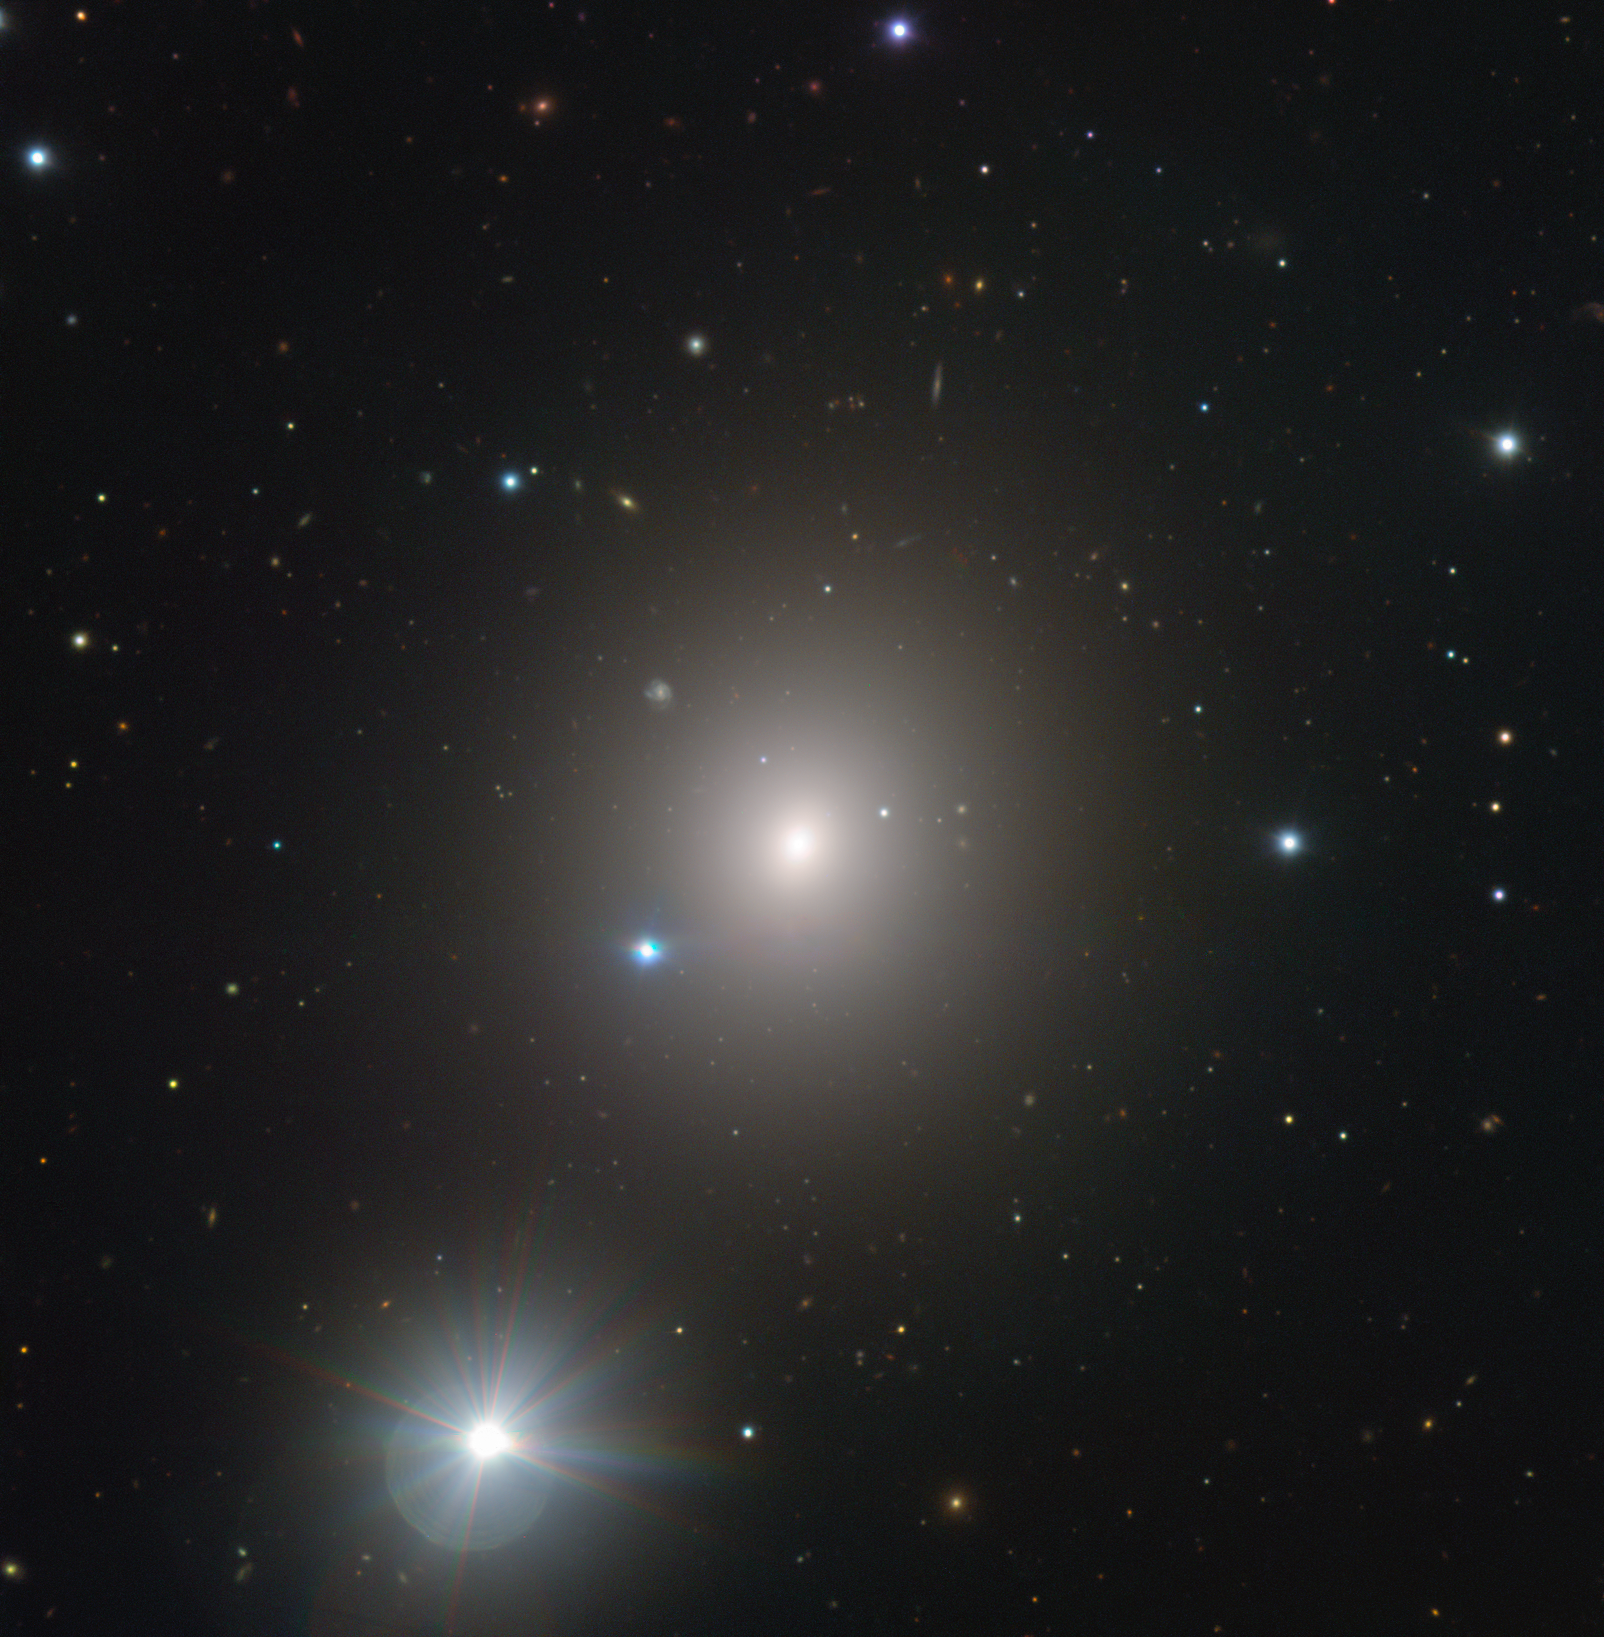

Falling in Fornax

This strikingly simple and serene view of NGC 1404 — a giant elliptical galaxy located 62 million light-years away in the constellation of Fornax (The Furnace) — hides the galaxy’s cruel reality.

NGC 1404 is one of the galaxies comprising the massive Fornax Cluster — and it is slowly falling inwards towards the cluster’s core. As it moves towards the cluster’s large centremost galaxy, NGC 1399, the galaxy’s reserves of hot gas are being forcibly ripped and stripped away, leaving an elongated tell-tale trail of gas in its wake. While not visible in this image, this gas stream can be seen clearly in X-ray images of the galaxy; in time, NGC 1404 will lose most of its hot gas, and therefore its ability to form new stars.

ESO’s Very Large Telescope (VLT) captured this image of NGC 1404 with its FORS instrument. The bright foreground star to the lower left of the frame is named HD 22862.

Credit: ESO